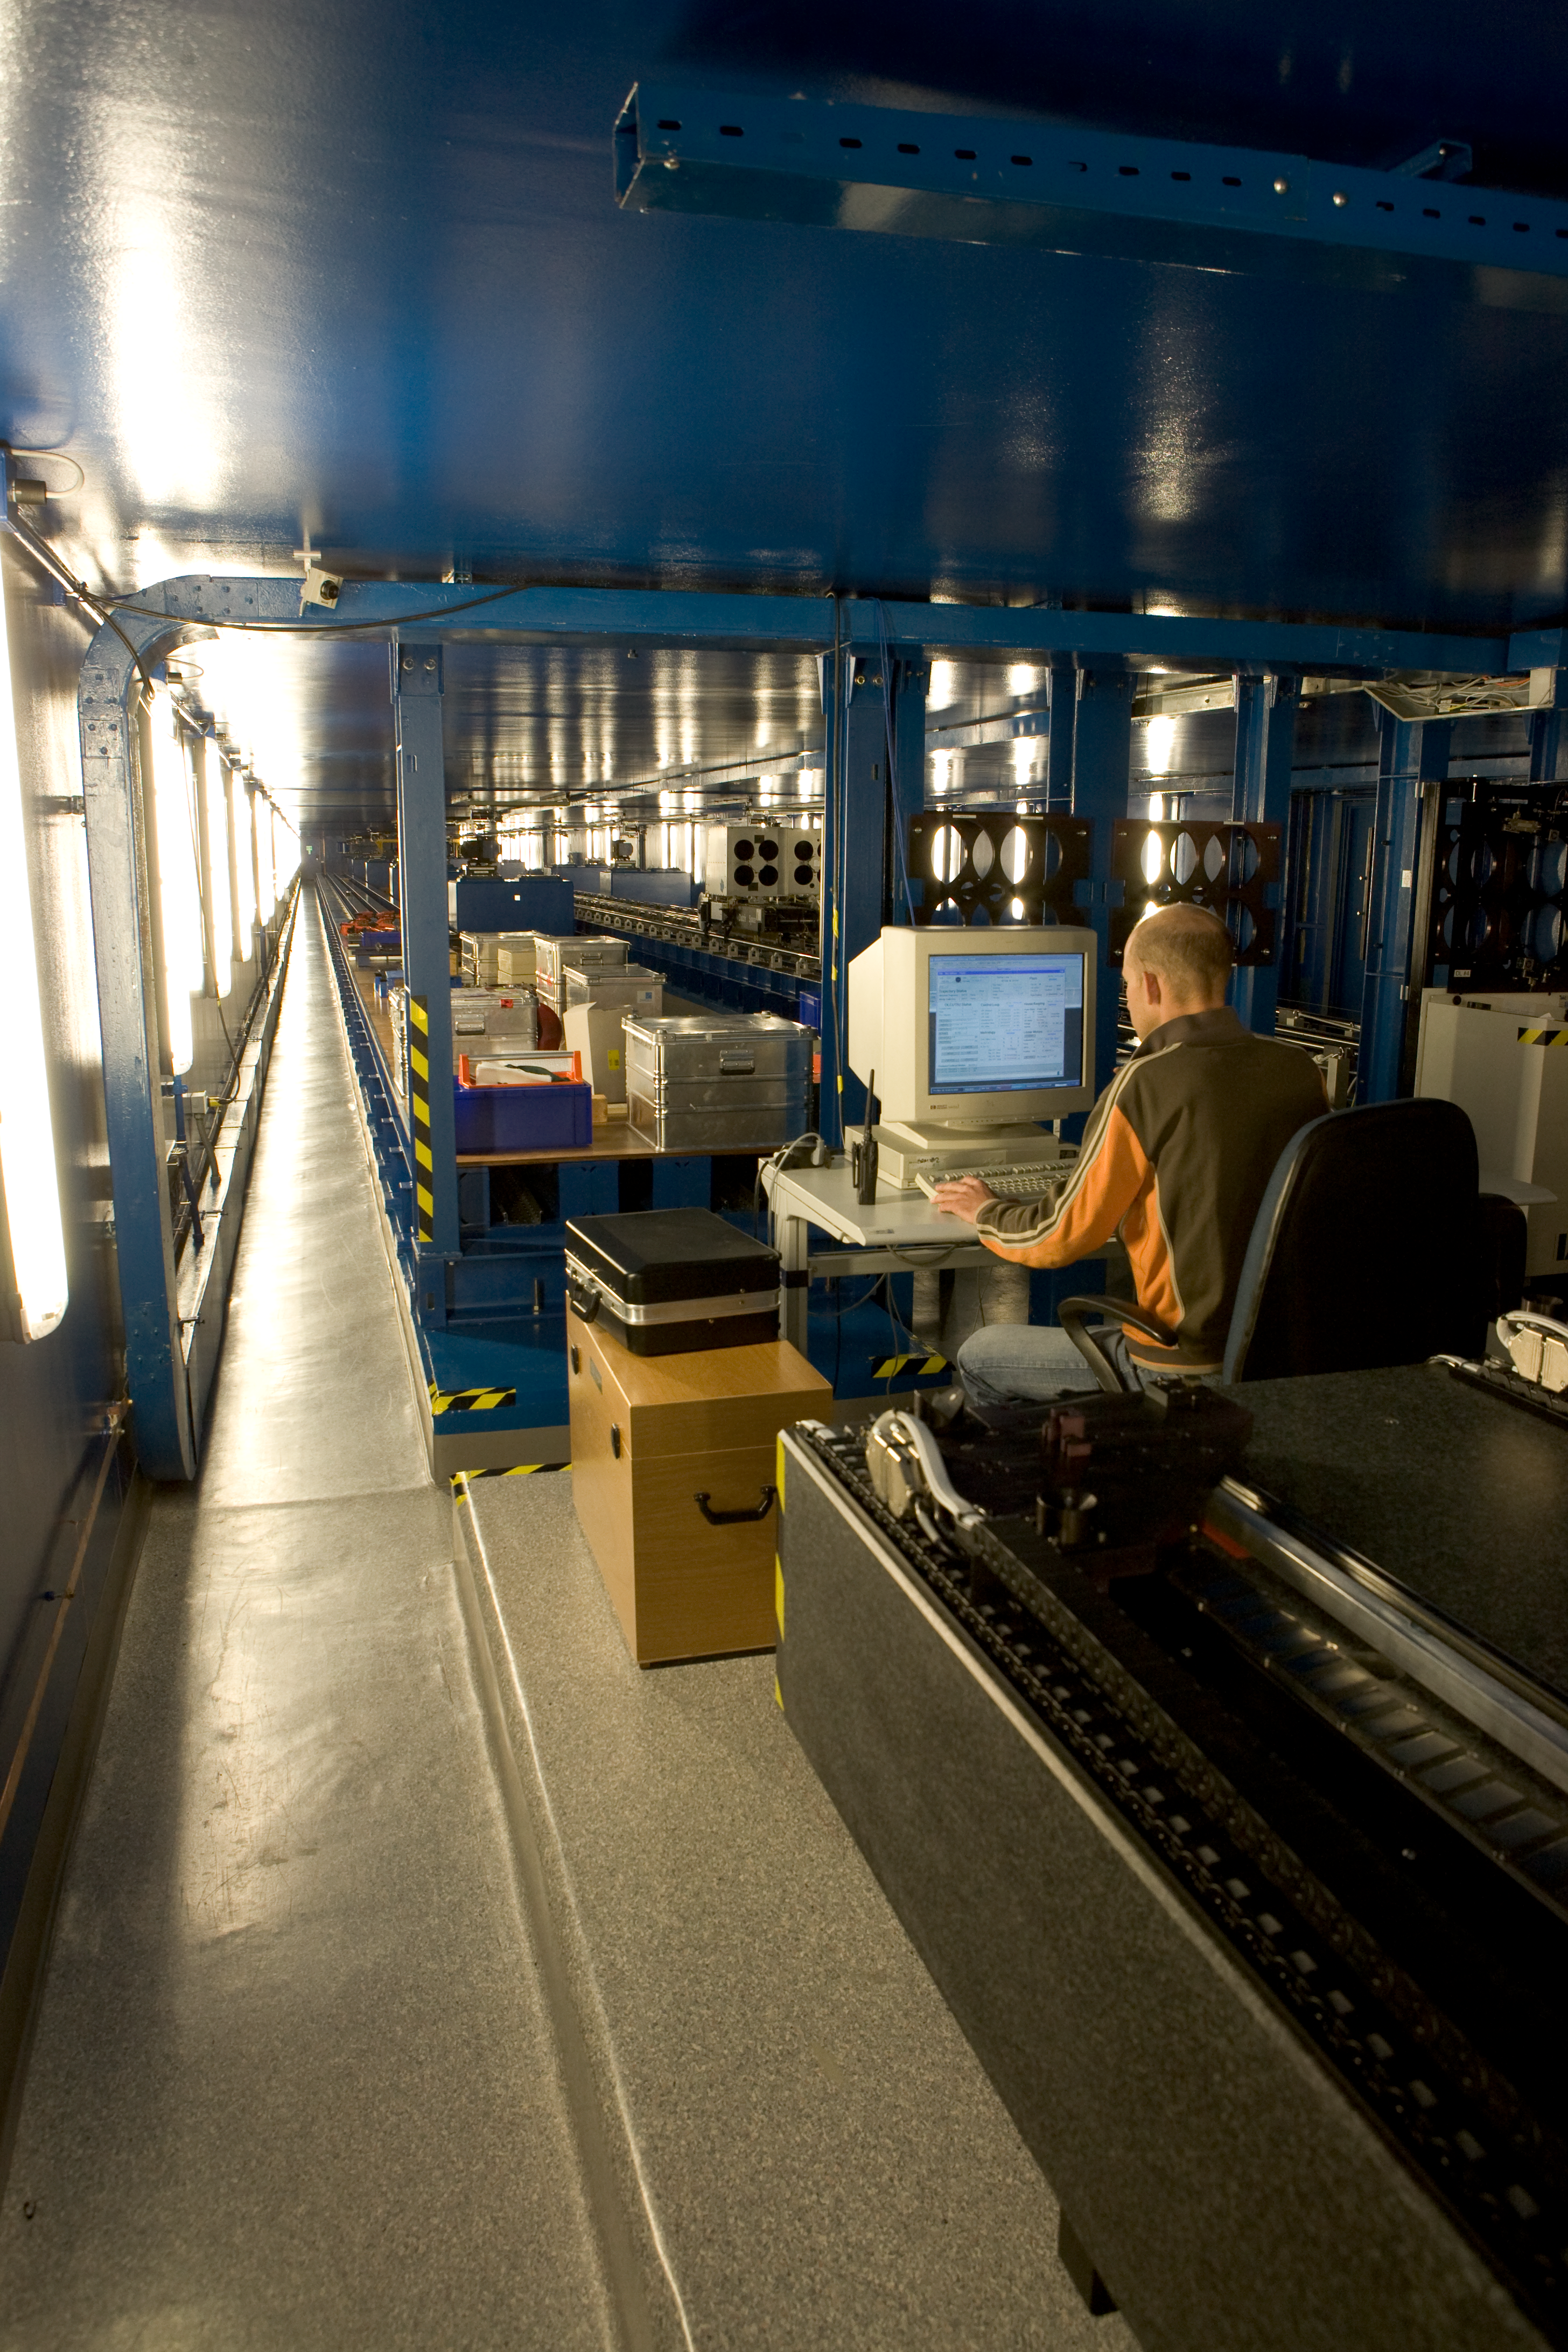

Interferometric tunnel

The VLTI Interferometric Tunnel in 2007.

Credit: ESO/H.H.Heyer